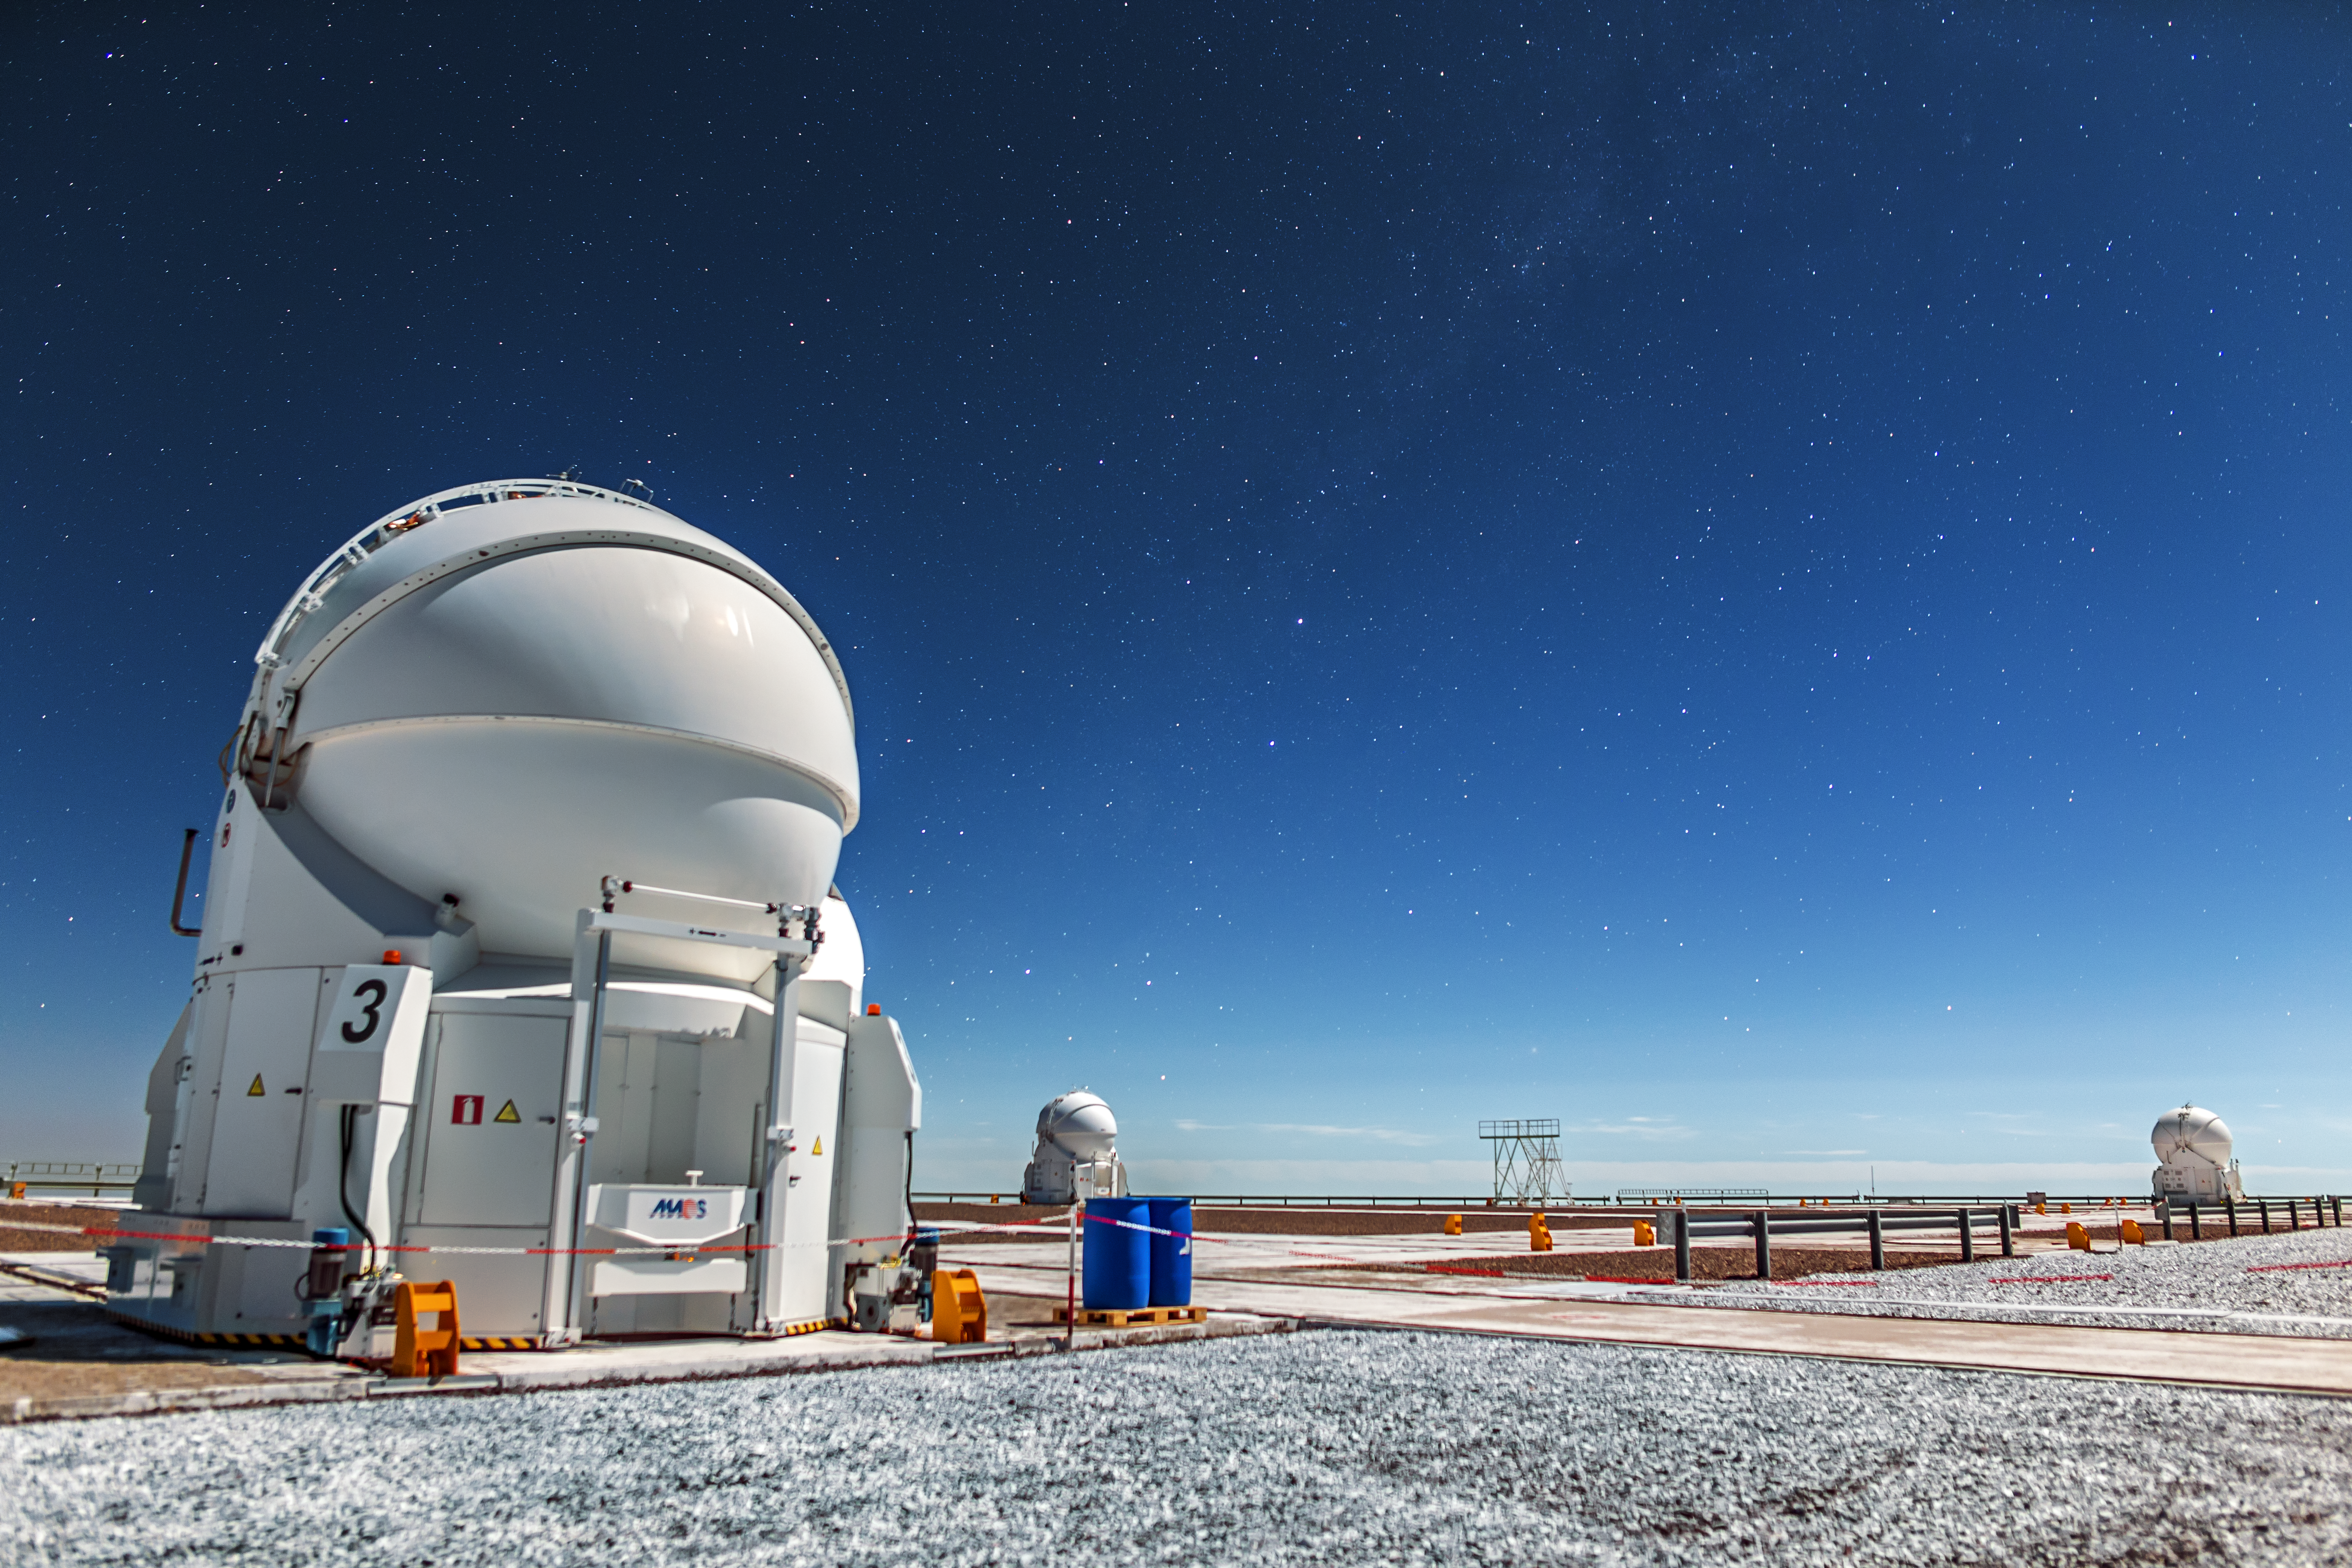

The VLT's helpful companions

These strange, segmented balls are three of the VLT's four Auxiliary Telescopes. It is their job to feed light to the VLT's Interferometer. They can be moved independently along tracks to adjust the effective size of the telescope that they, along with the VLT's main units, combine to form.

Credit: A. Tudorica/ESO